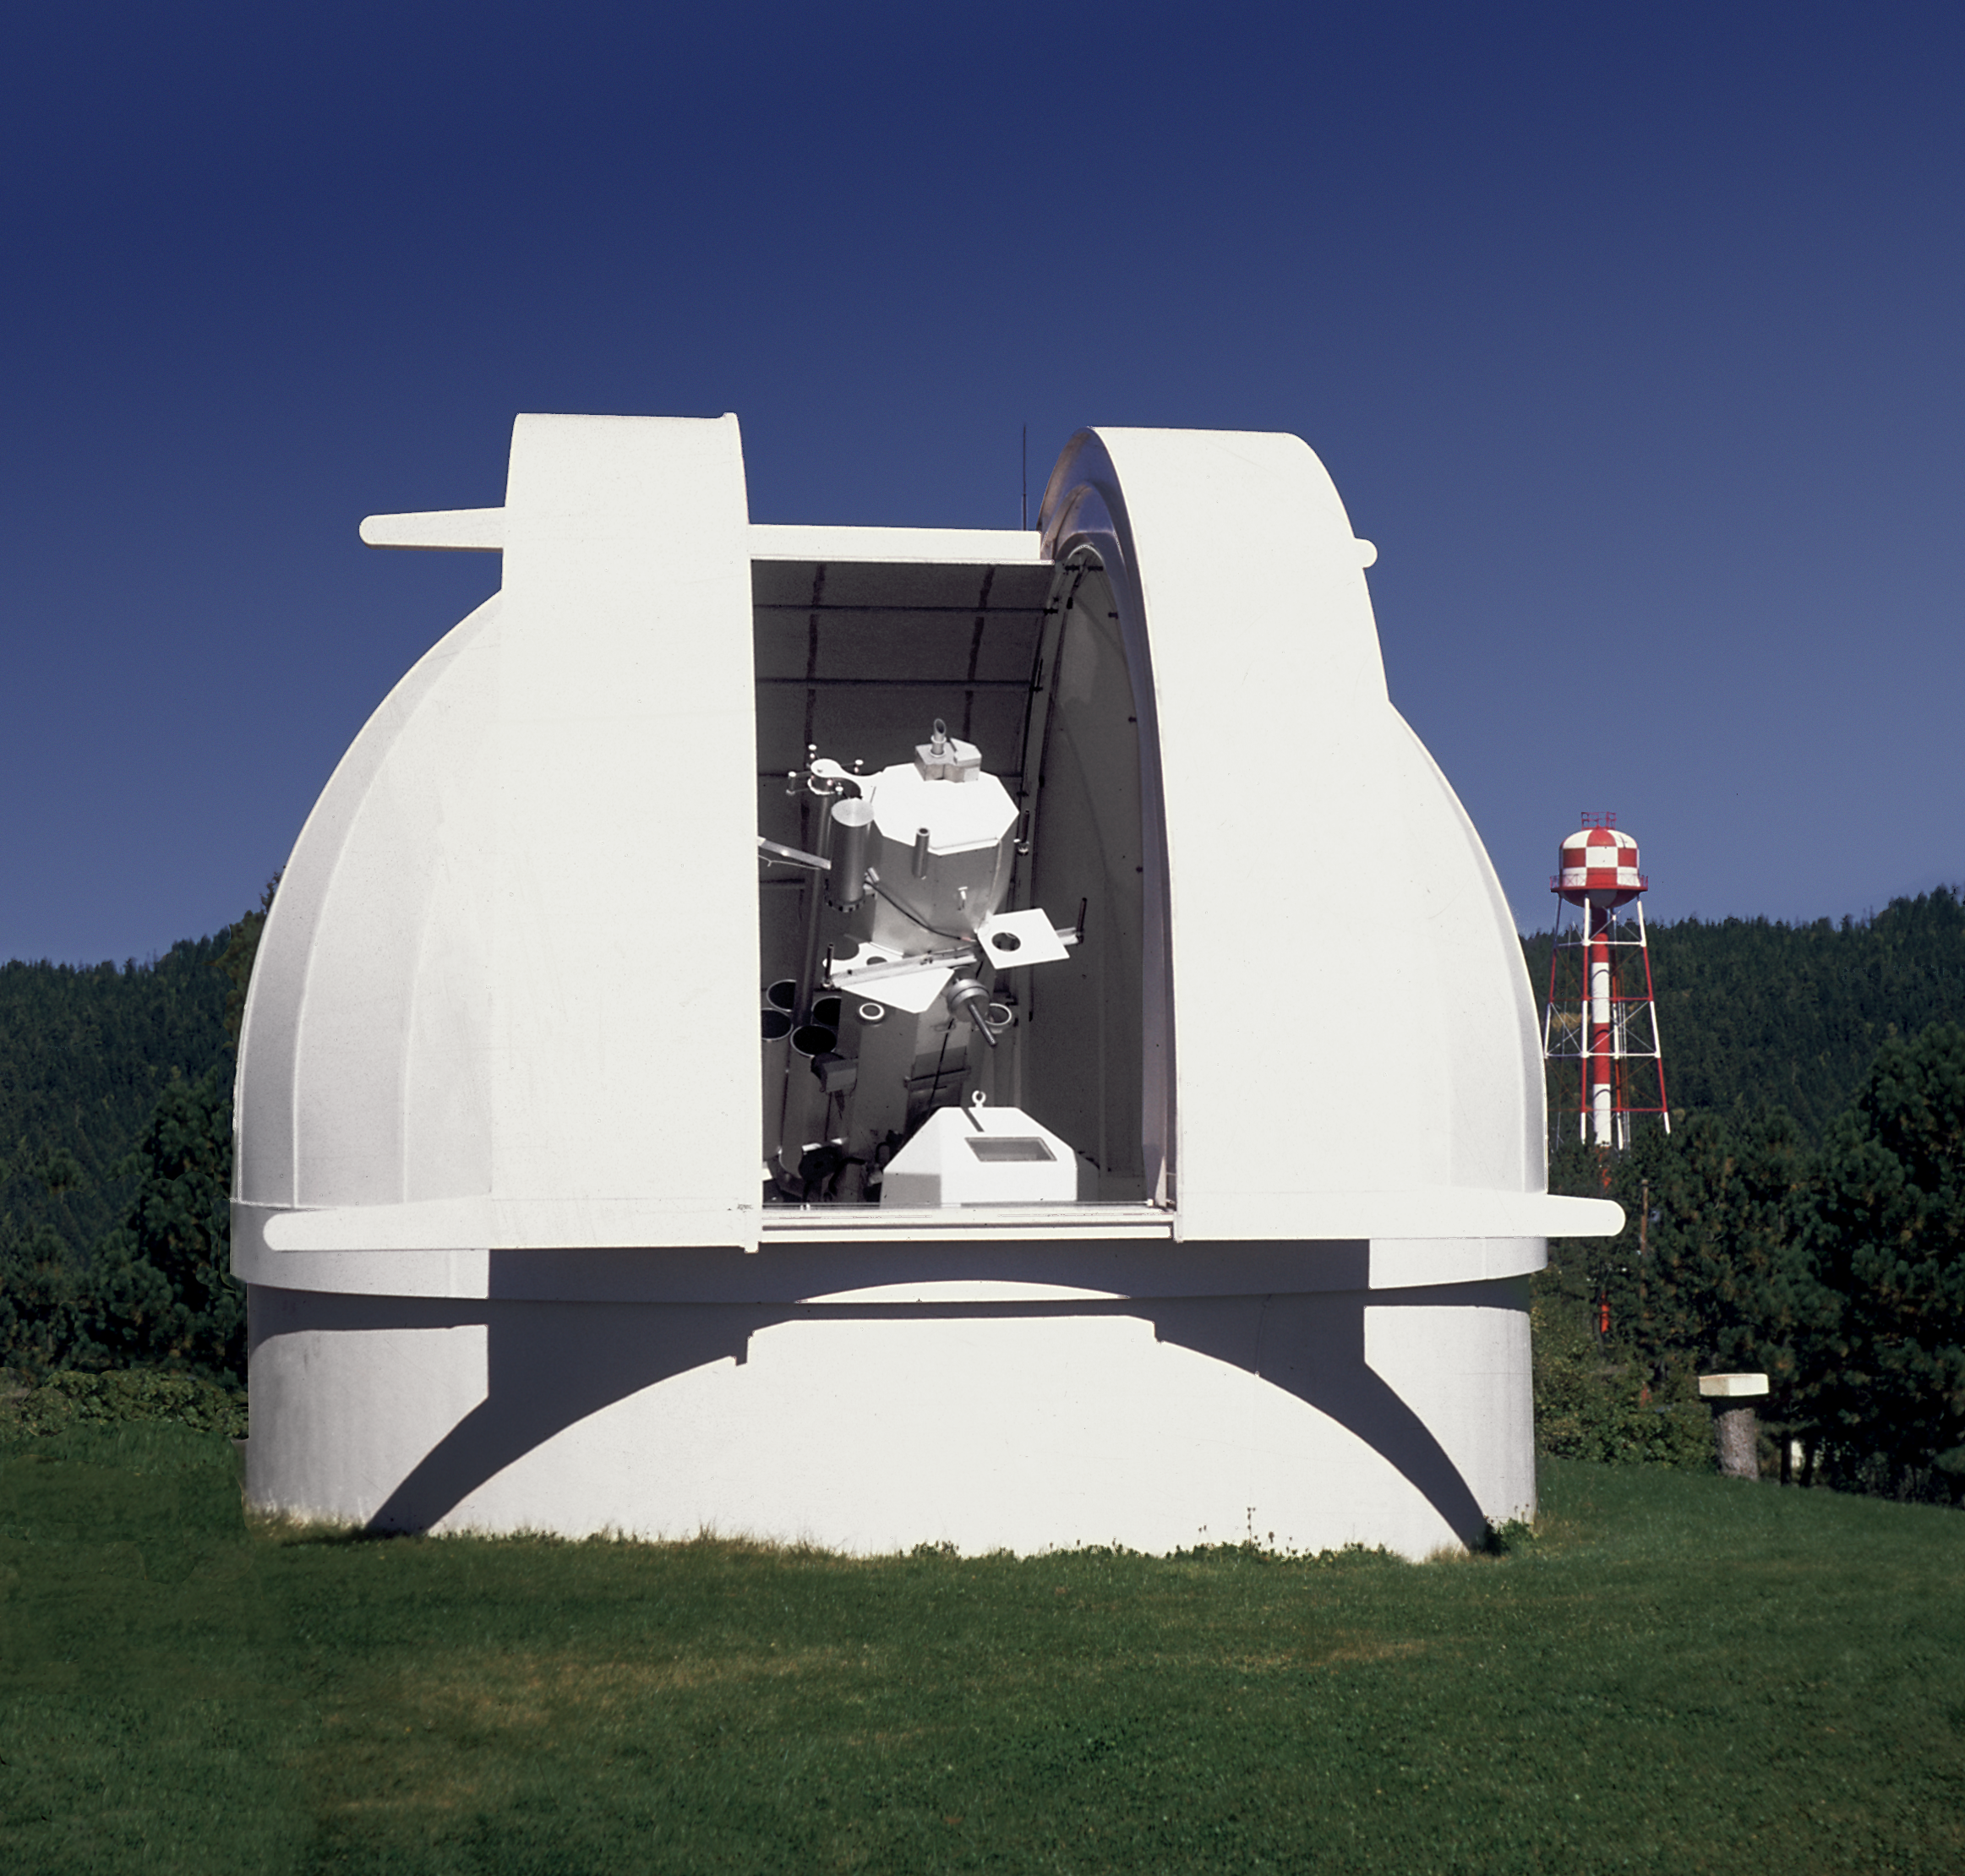

SPO Hilltop Dome Facility

The Hilltop Dome Facility at the Sacramento Peak Observatory in New Mexico.

Credit: NOIRLab/NSF/AURA